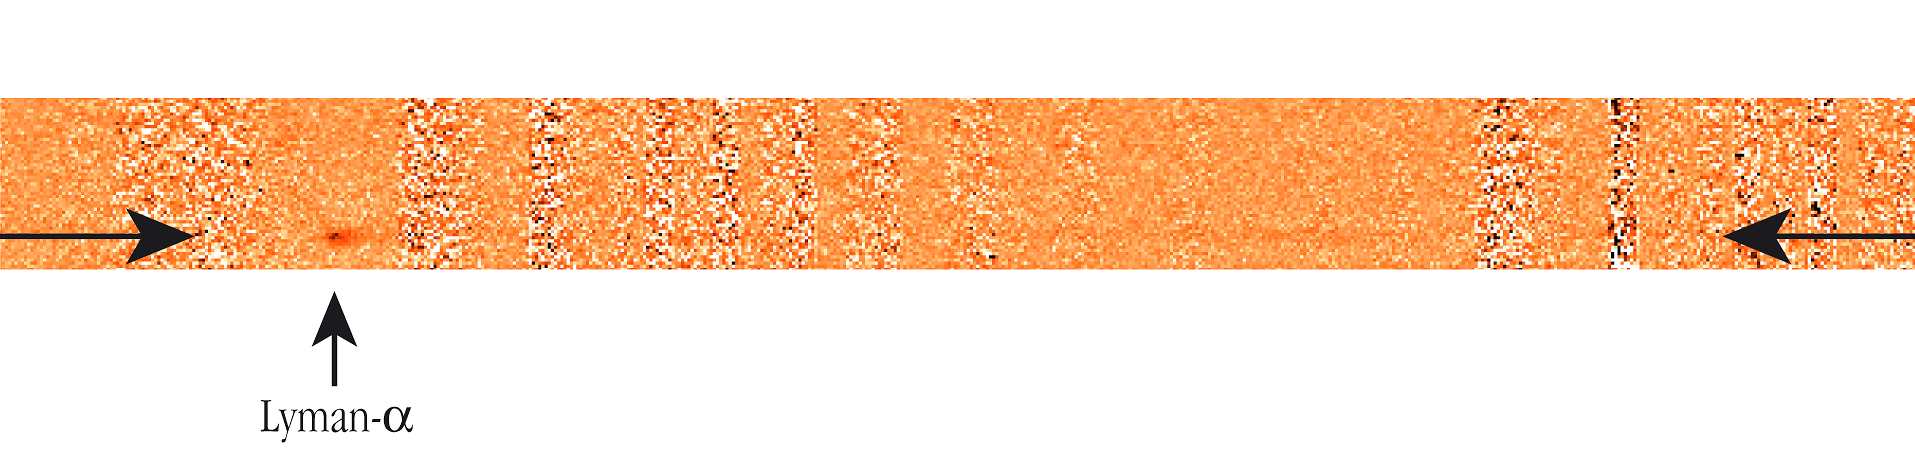

Spectrum of the extremely distant galaxy z6VDF J022803-041618

A spectroscopic image (between the horizontal arrows) of the very distant galaxy z6VDF J022803-041618, obtained with the multi-mode FORS2 instrument at the 8.2-m VLT YEPUN telescope at the ESO Paranal Observatory. The horizontal axis shows the dispersed light, with wavelengths increasing from left to right. In this spectral image, the bright emission lines from OH molecules in the terrestrial atmosphere have been subtracted, but they still leave residual "imprints", visible as strong and "noisy" vertical bars. The "window" at wavelength 920 nm is clearly visible on the right side of the image; in this region, there is much less "noise" from the OH-lines. The dark spot at the bottom left of the image is the Lyman-alpha line of the object. The adjacent "continuum" emission from the object, although very faint, is clearly visible on the long-wavelength side (to the right) of the Lyman-alpha line. There is no such continuum emission detected on the short-wavelength side (to the left) of the Lyman alpha line. Together with the observed asymmetry of the line, this is a clear spectral fingerprint of the red-shifted Lyman-alpha emission line from a distant galaxy.

Credit: ESO